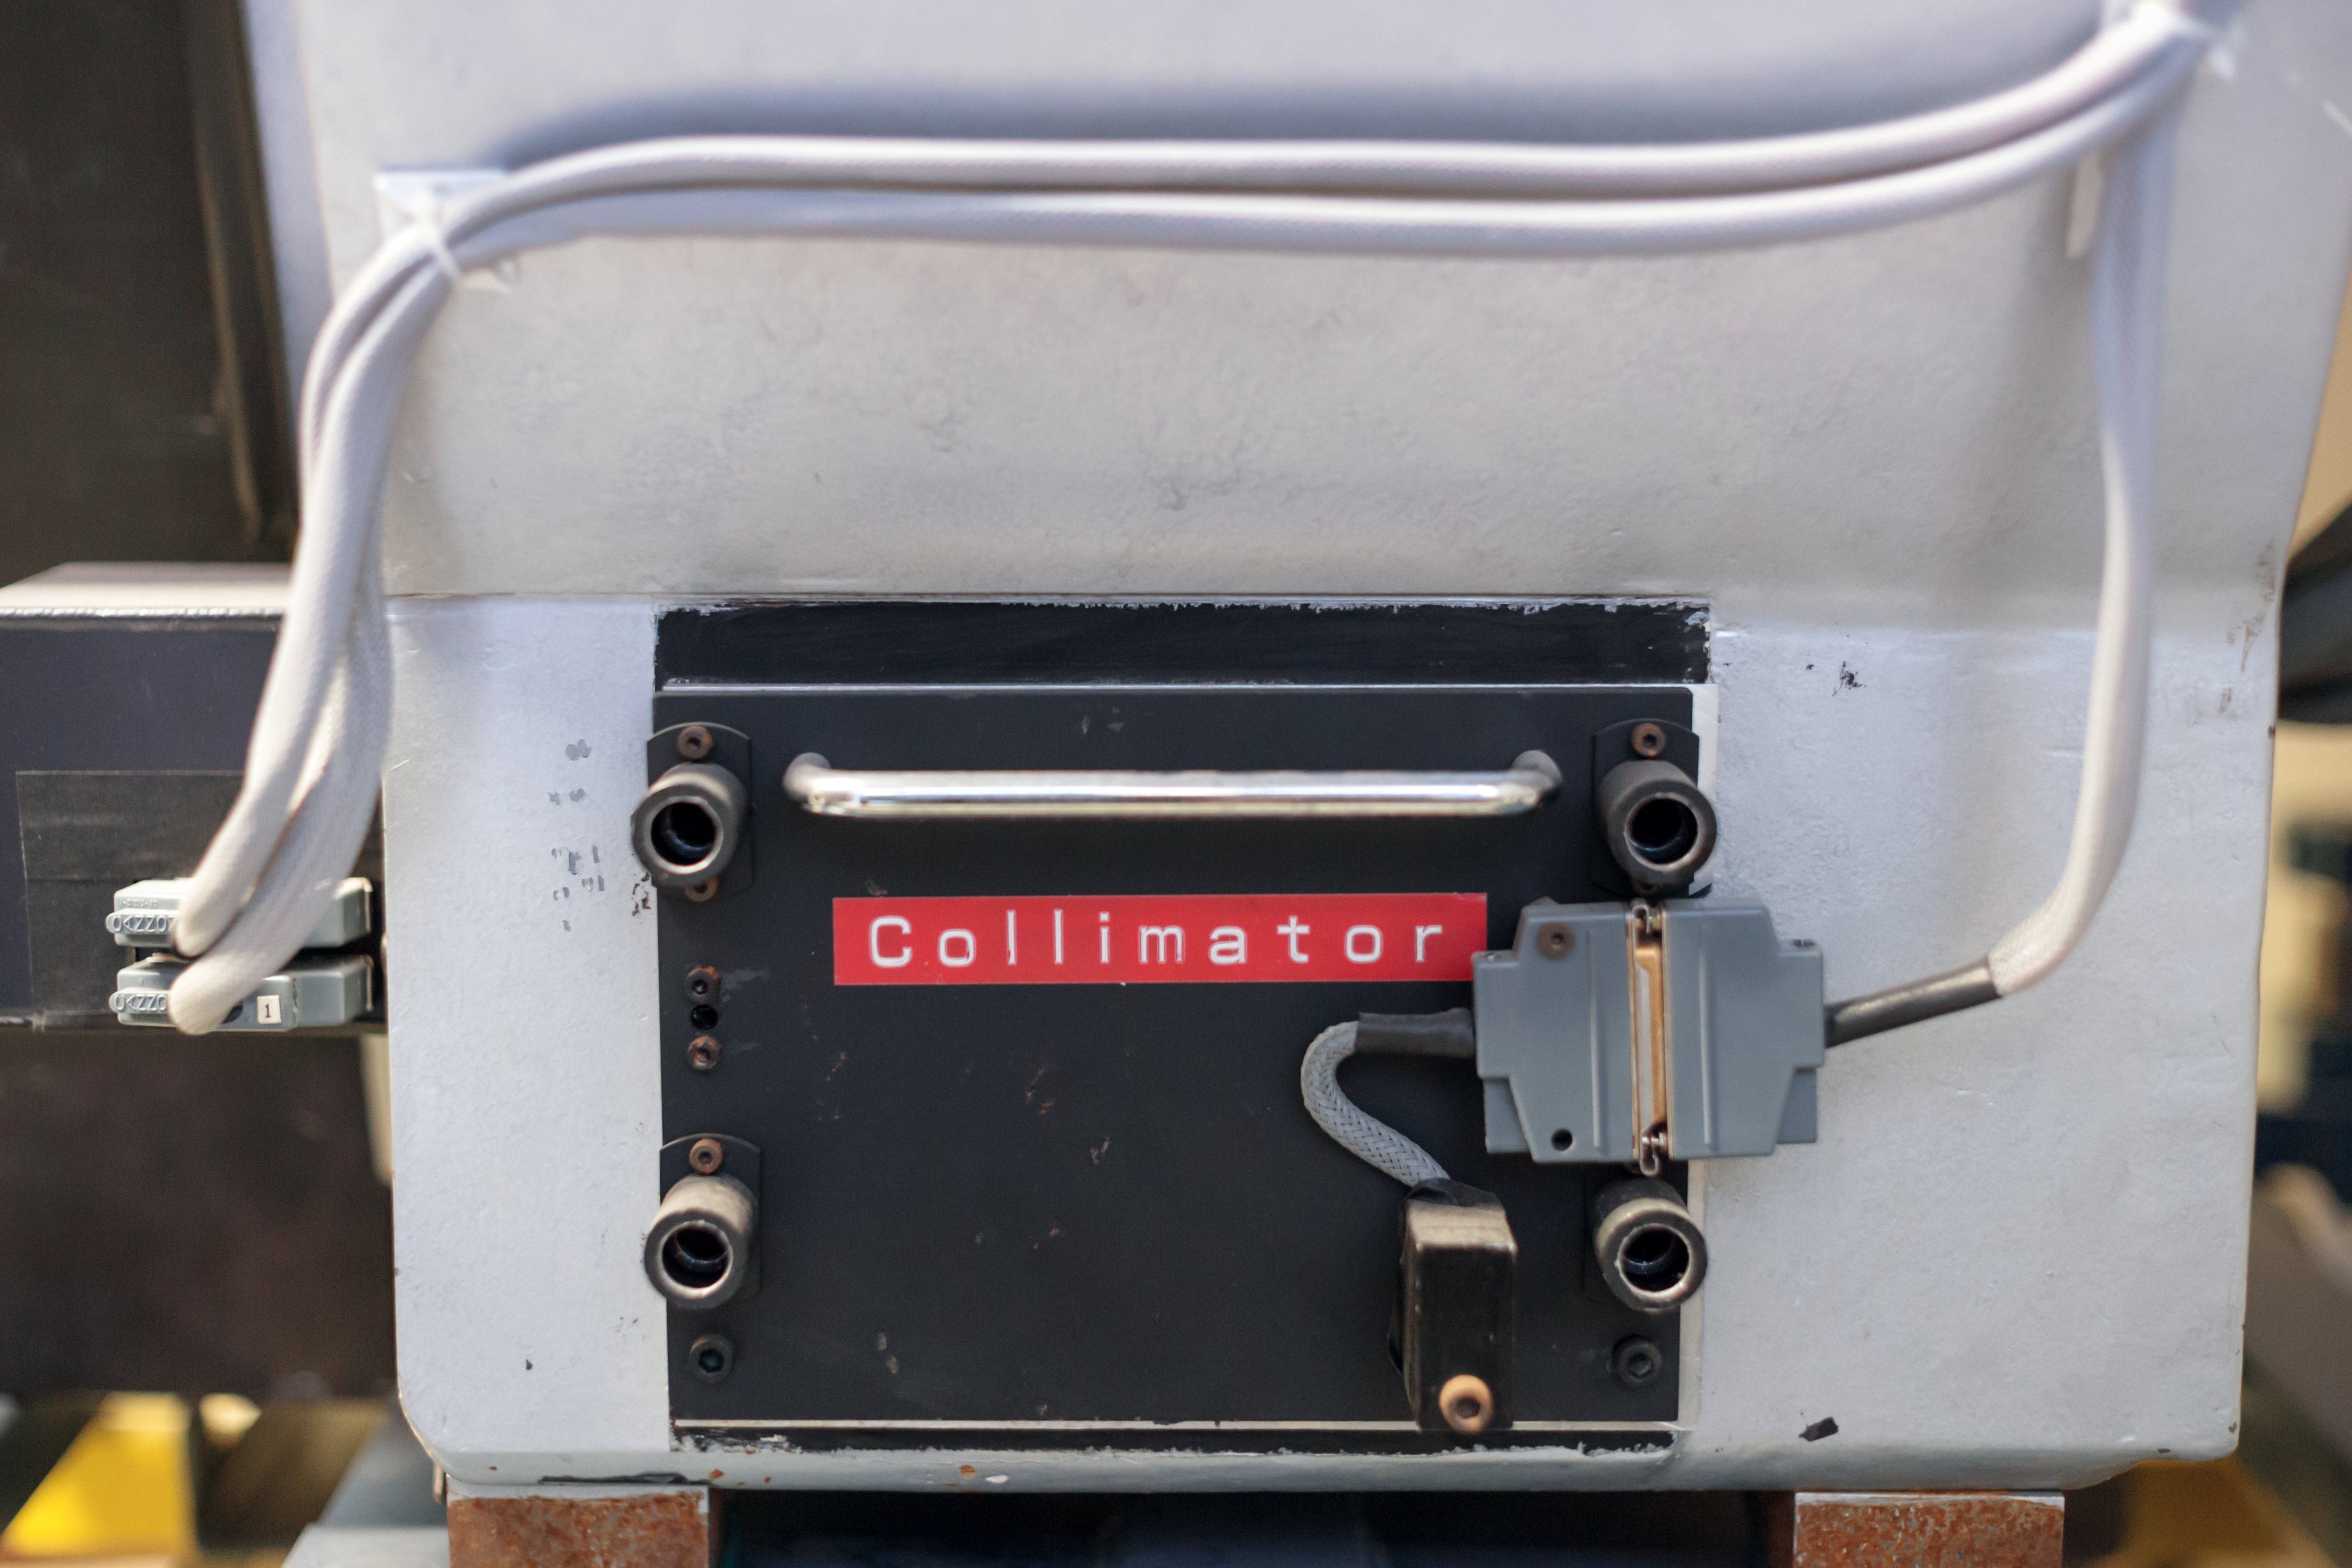

CASPEC's collimator

Detail of the CASPEC instrument at the La Silla Observatory.

Credit: ESO